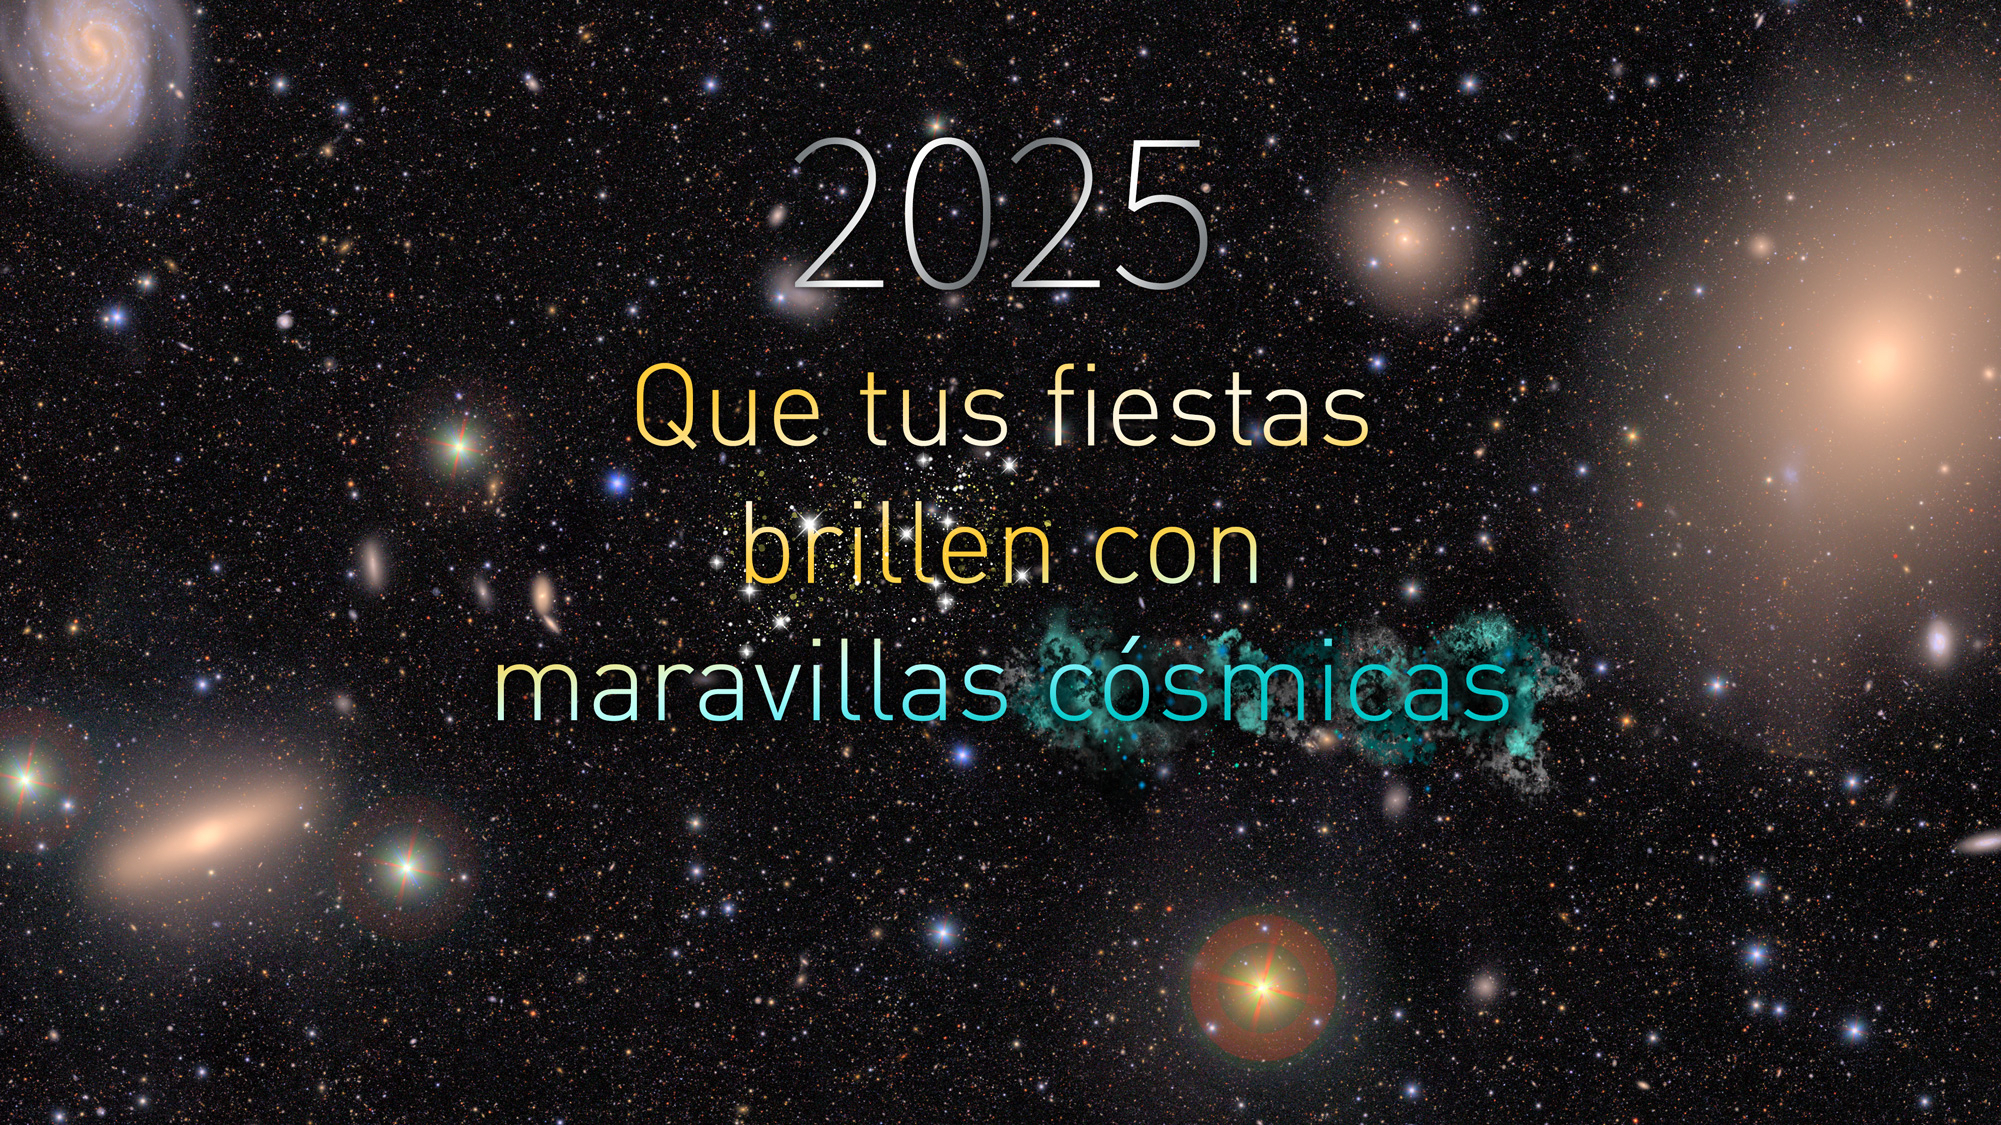

Tarjeta de fiestas 2025 del Observatorio Rubin

¡Felices fiestas del Observatorio Rubin!

Credit: NSF–DOE Vera C. Rubin Observatory/NOIRLab/SLAC/AURA